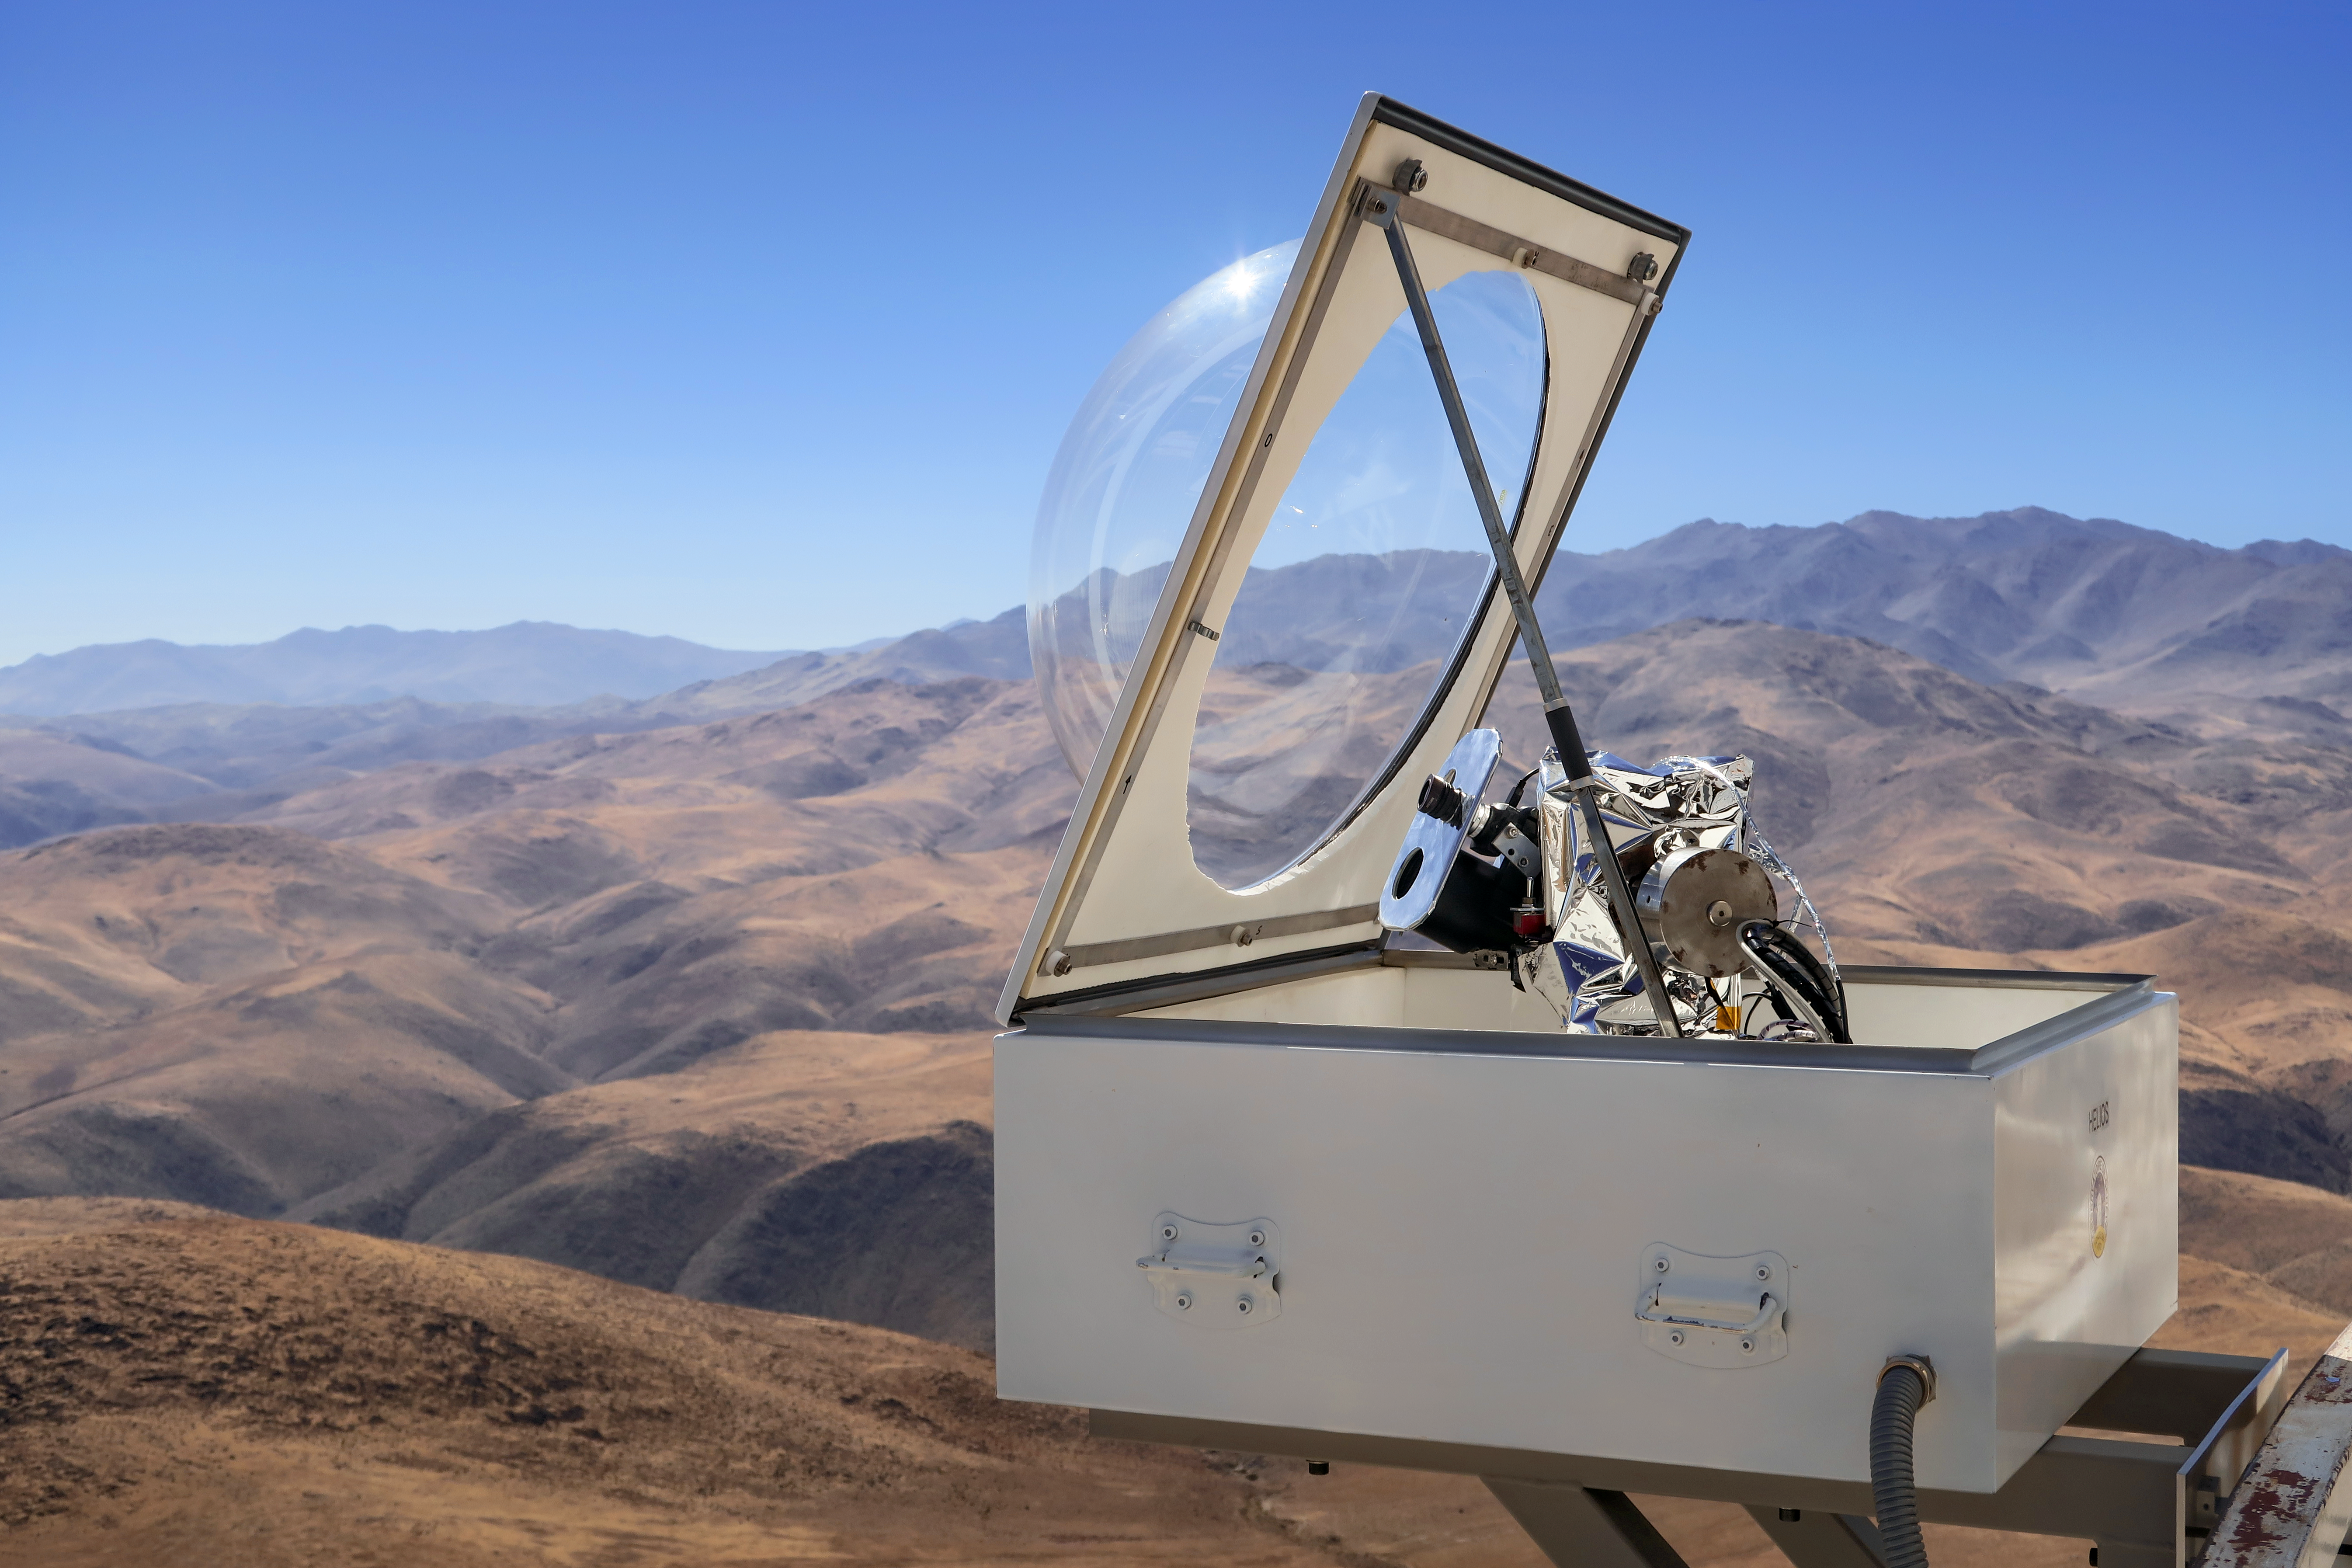

The HELIOS instrument at the ESO 3.6-metre telescope in Chile

HELIOS is an instrument that was installed in April 2018 to feed sunlight via fibre optics to the HARPS (High Accuracy Radial velocity Planet Searcher) spectrograph.

This picture shows the HELIOS solar telescope attached to the catwalk of the ESO 3.6-metre telescope at La Silla.

Credit: ESO/T. Wildi